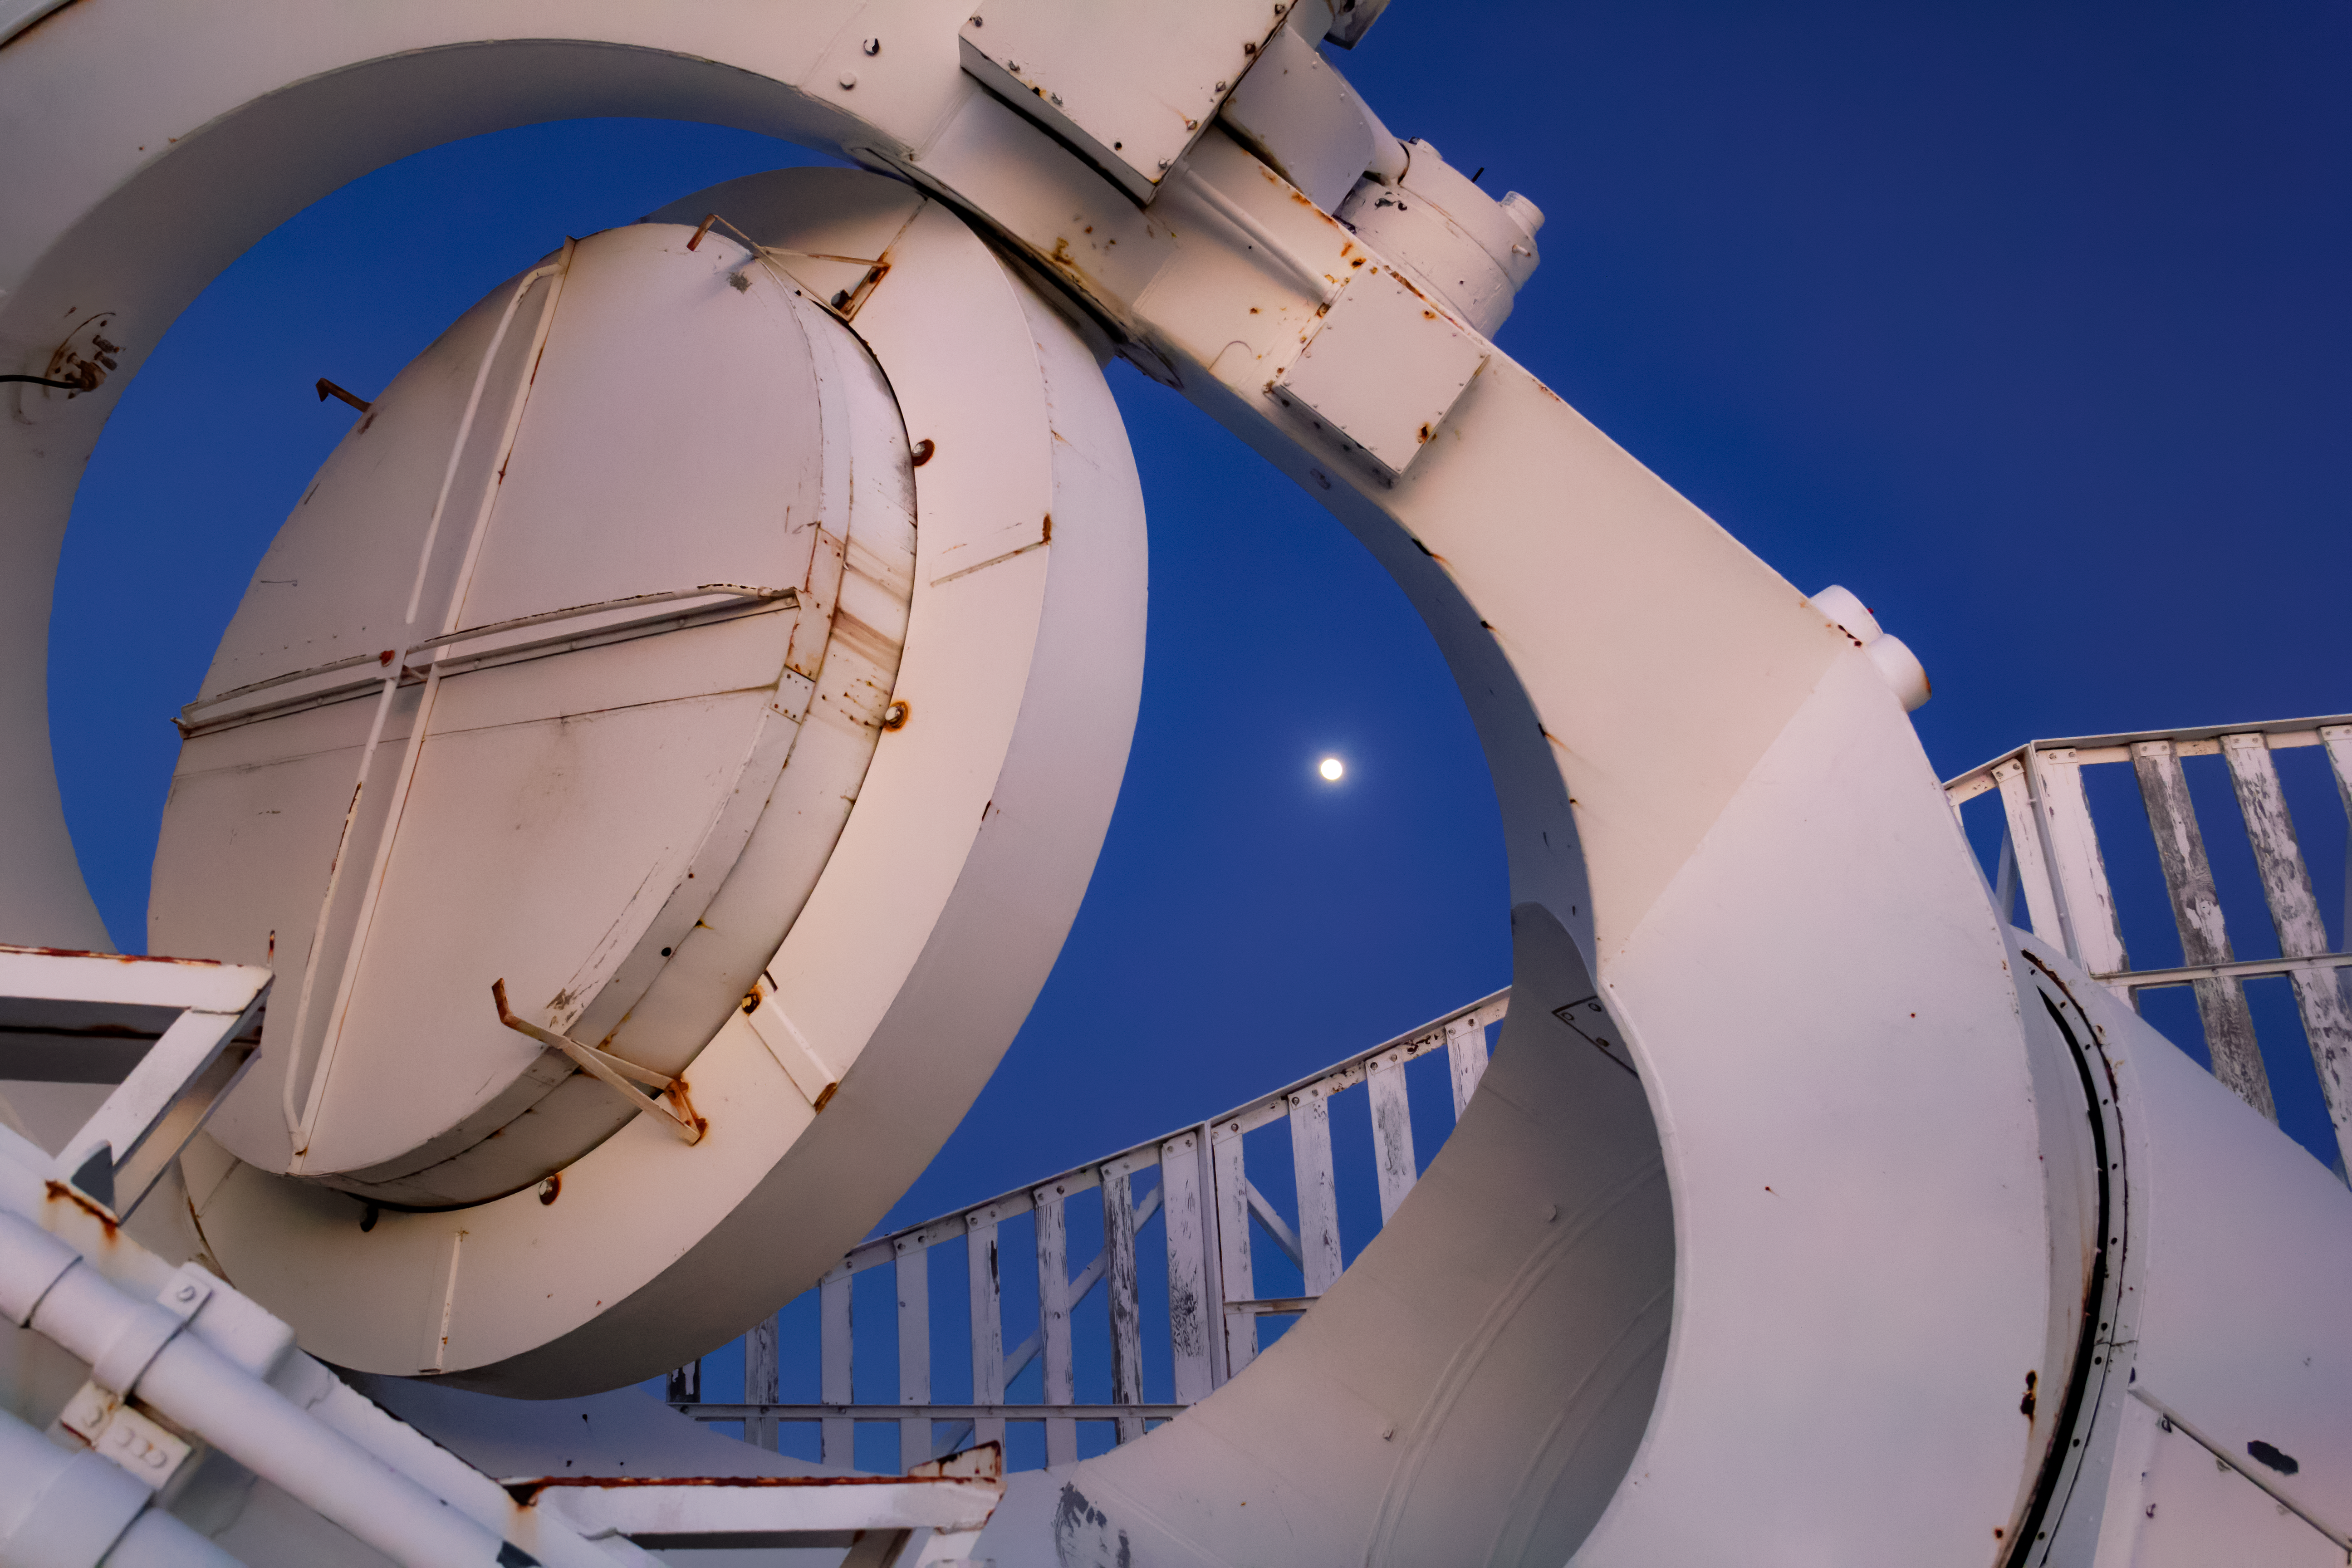

Moonlit Heliostat

The full Moon rises behind the heliostat of the McMath-Pierce Solar Telescope at Kitt Peak National Observatory (KPNO), a Program of NSF NOIRLab. The heliostat has a 2.03-meter (80-inch) mirror that reflects sunlight into the optical path of the telescope. The McMath-Pierce Solar Telescope was the largest solar telescope in the world upon its completion in 1962, a title it held until the first light of the National Solar Observatory’s Daniel K. Inouye Solar Telescope in December 2019. The interior of the McMath-Pierce Solar Telescope is currently being renovated to become the Windows on the Universe Center for Astronomy Outreach.

Credit: KPNO/NOIRLab/NSF/AURA